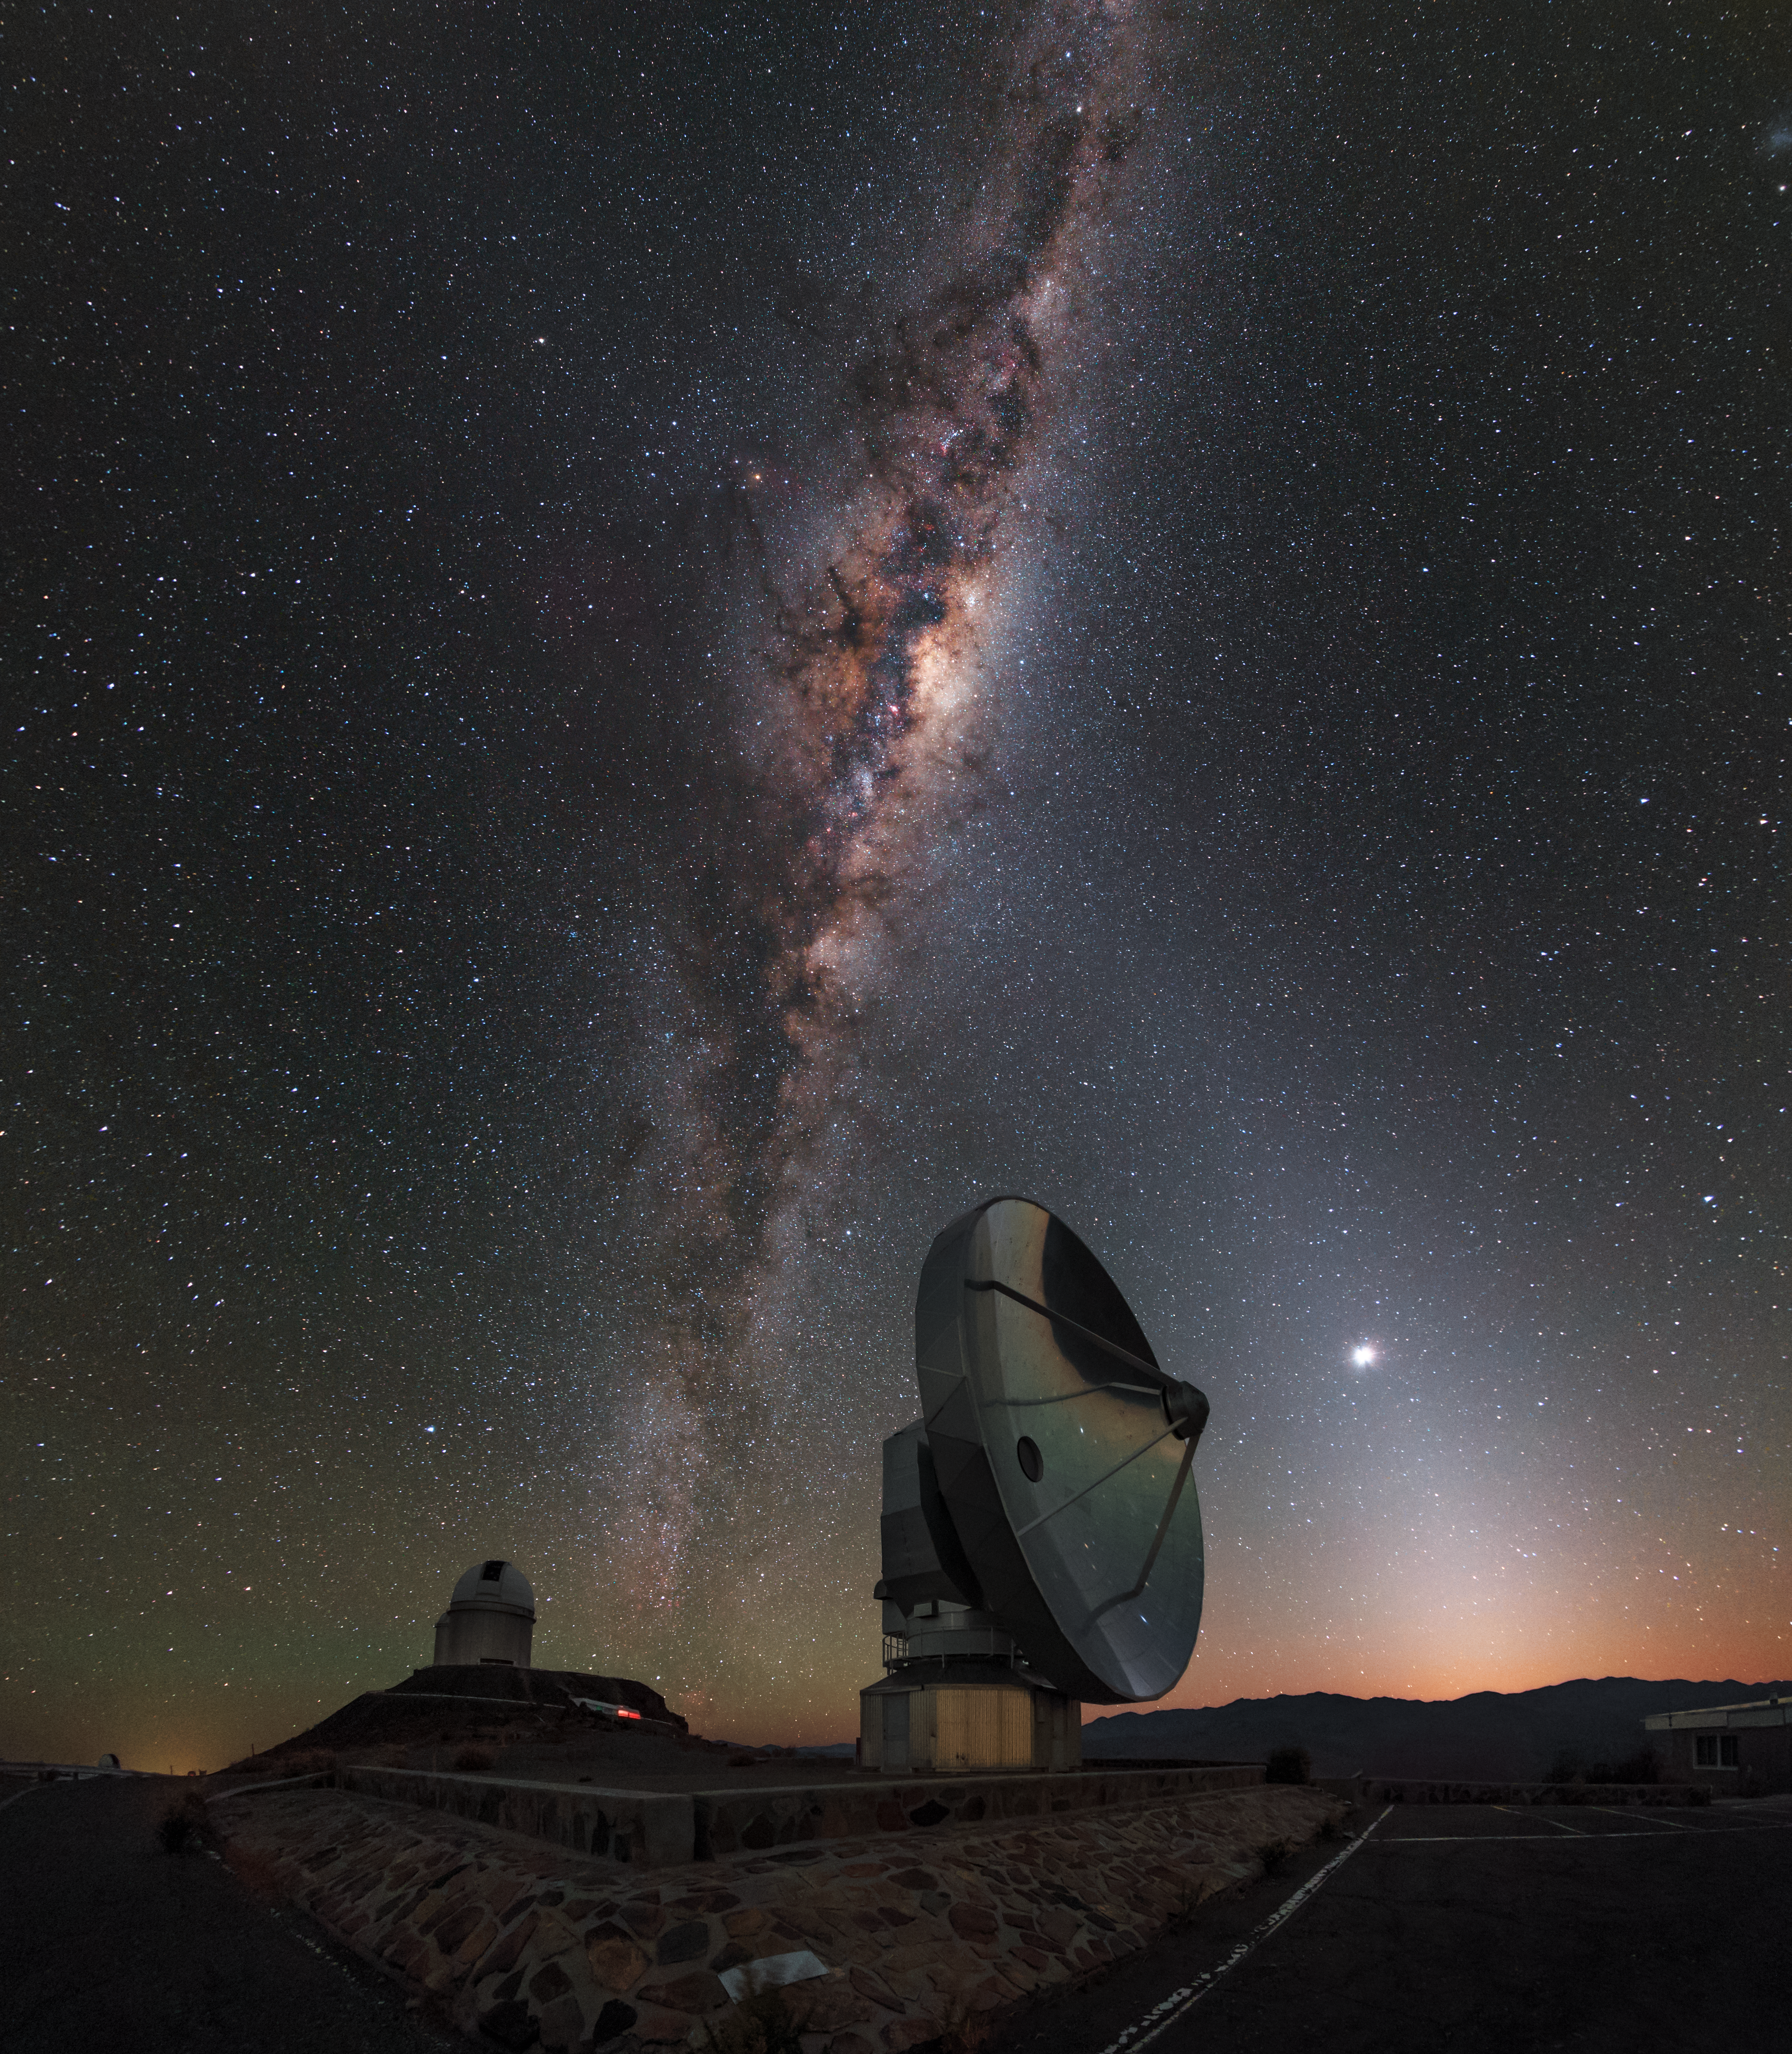

La Silla dawn kisses the Milky Way

This picture was taken just before dawn at the La Silla Observatory, in outskirts of the Chilean Atacama Desert. A layer of orange hovering over the horizon announces the imminent arrival of the Sun. These first hints of daylight are kissed by the Milky Way, which stretches out across the entire night sky. This view of our home galaxy is covered with dark patches, formed from dust particles blocking the light behind them.

In front of this cosmic scenery you can see some of the observatory’s telescopes. The closest is the Swedish–ESO Submillimetre Telescope (SEST), whose dish measures 15 metres across. It was decommissioned in 2003 and replaced by the Atacama Pathfinder EXperiment telescope (APEX) and the Atacama Large Millimeter/submillimeter Array (ALMA). On the plateau in the background stands the ESO 3.6-metre telescope, with the Coudé Auxiliary Telescope (CAT) right behind it.

SEST seems to be pointing at an extremely bright object: This is Venus, one of our neighbouring planets. Venus is lit up by the Sun and outshines all of the stars in the night sky. The triangular white glow that reaches up from the horizon through Venus is called zodiacal light. Zodiacal light is sunlight scattered by dust in the ecliptic — the plane of Earth’s orbit around the Sun.

Credit: ESO/B. Tafreshi (twanight.org)